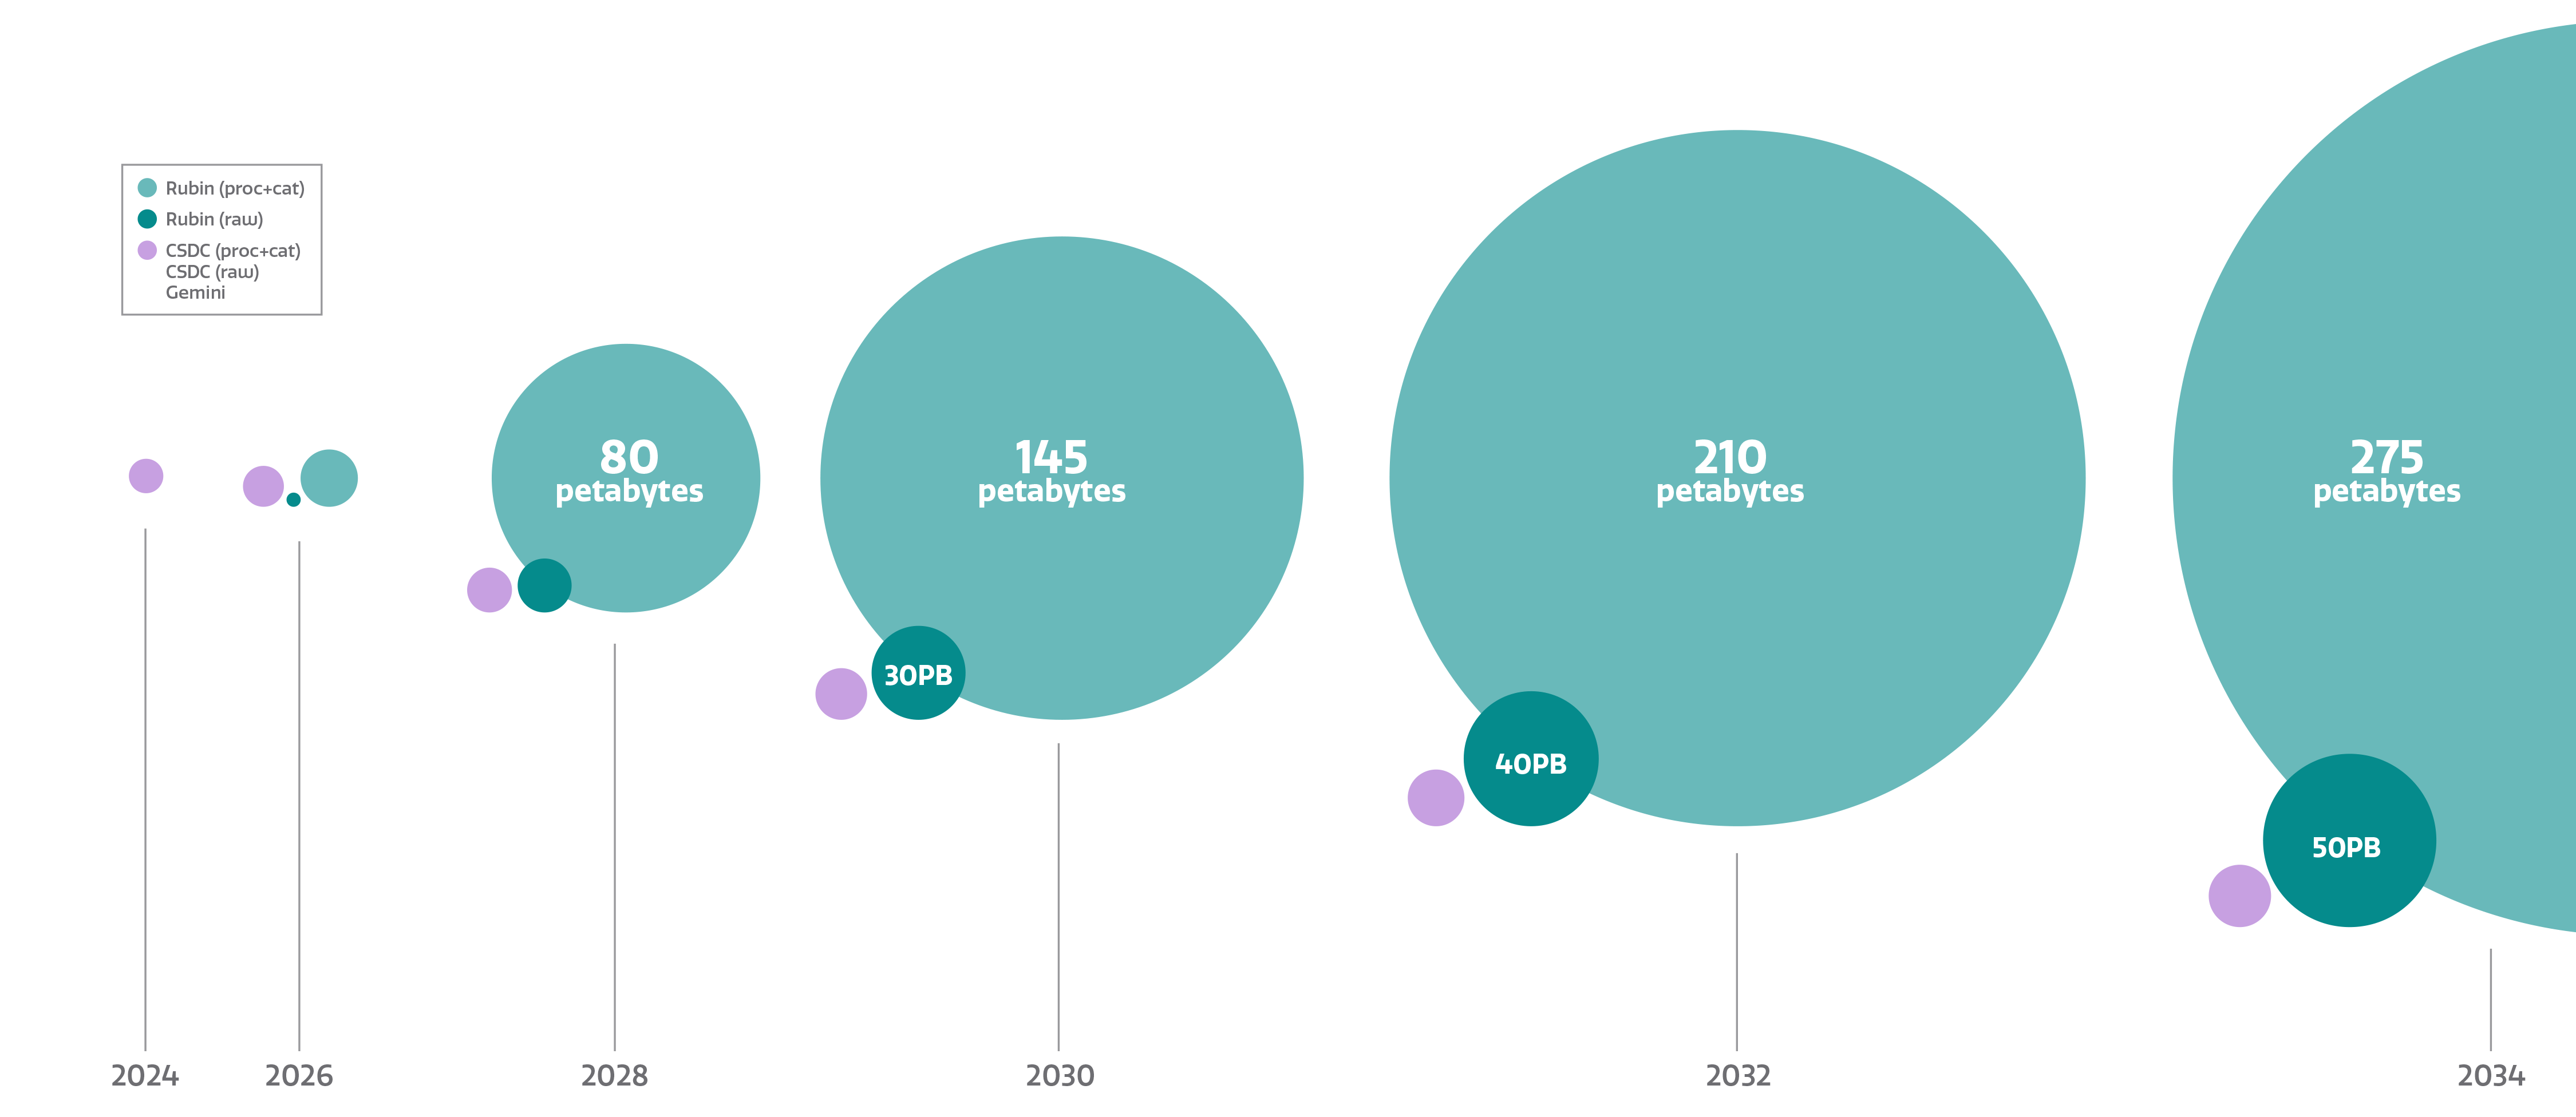

NOIRLab Archive Growth

NOIRLab archive growth. Part of the Foundational Diagrams collection.

Credit: NOIRLab/NSF/AURA